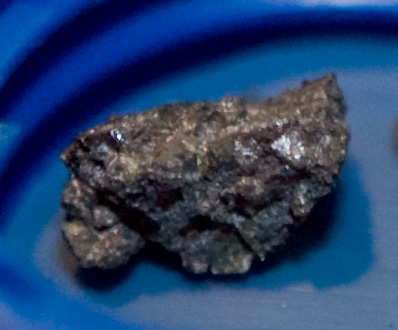

Fragment of Meteoroid 2008 TC3 in IAU Press Office

2008 TC3 (Catalina Sky Survey temporary designation 8TA9D69) was a meteoroid 2 to 5 meters (7 to 16 ft) in diameter that entered Earth's atmosphere on October 7, 2008, at 02:46 UTC (5:46 a.m. local time). It exploded an estimated 37 kilometers (23 mi) above the Nubian Desert in Sudan. A search of the impact zone that began on December 2008 turned up 8.7 pounds (3.9 kg) of meteorites in 280 fragments, which are surviving pieces of the meteoroid. The meteorites are of a rare type known as ureilites, which contain, among other minerals, nanodiamonds.

Read more about 2008 TC3 at here.

Credit: IAU